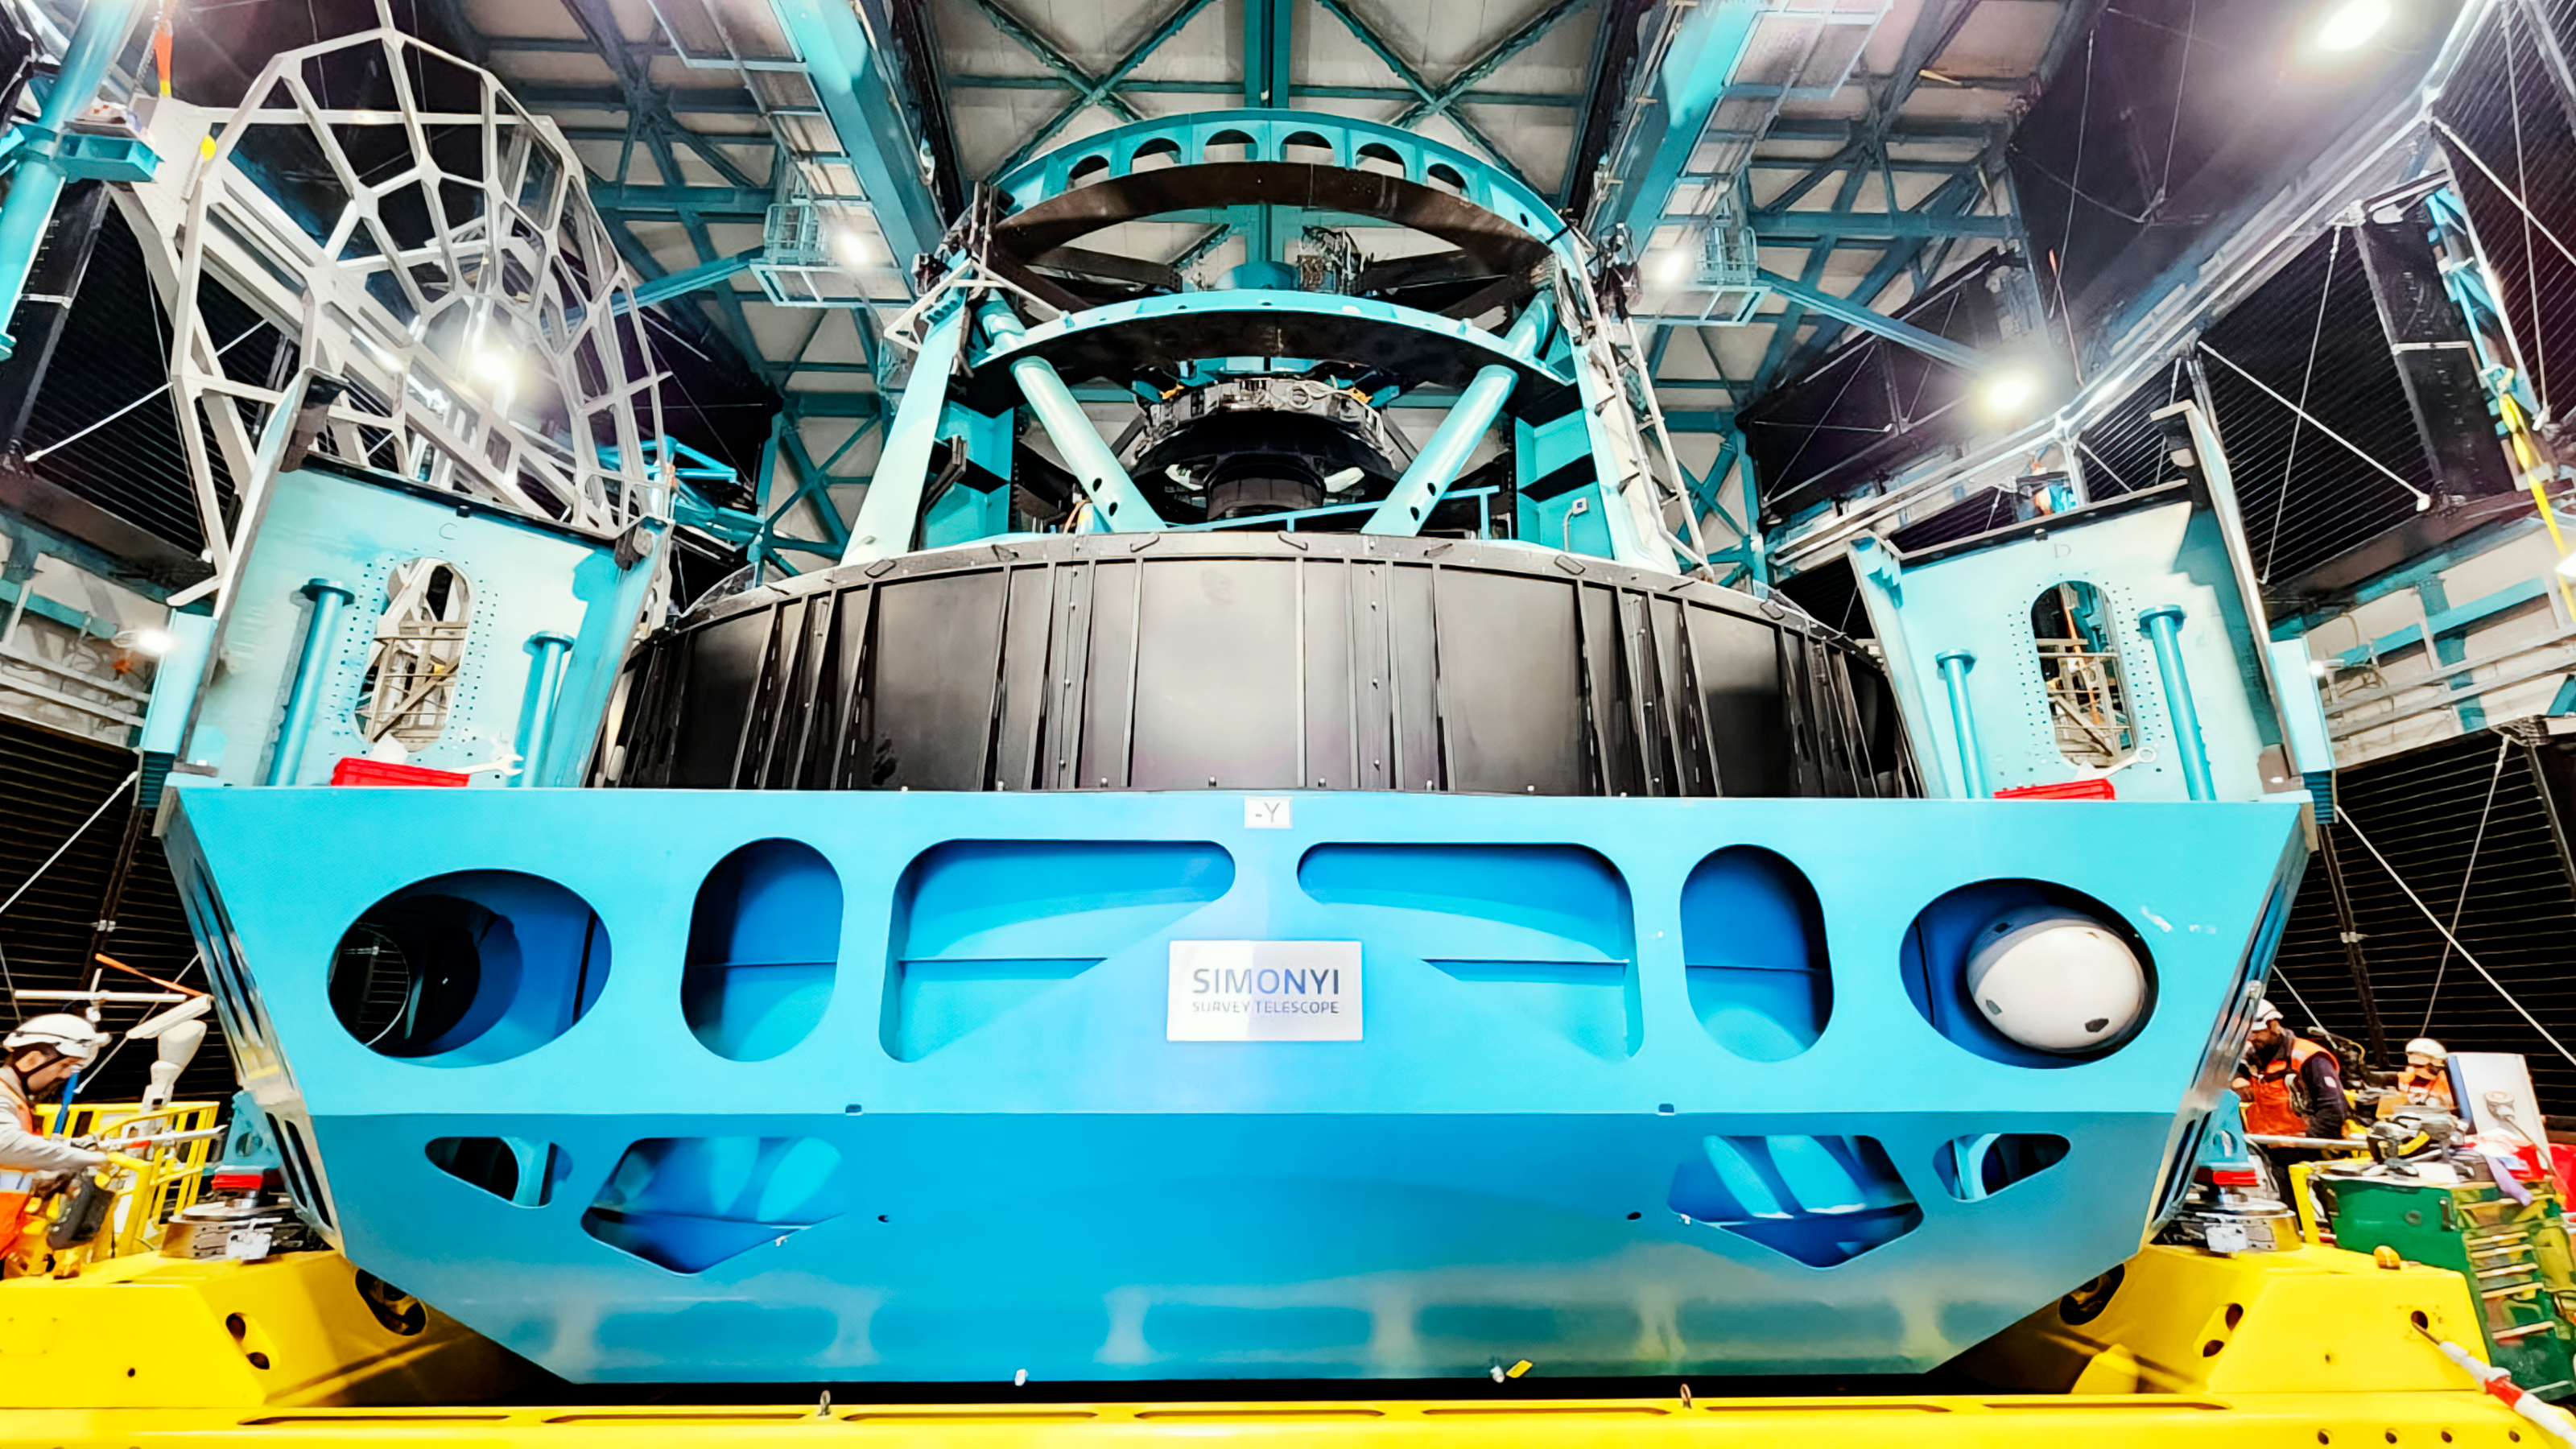

Rubin M1M3 installation

M1M3 install 11

Credit: RubinObs/NOIRLab/SLAC/NSF/DOE/AU